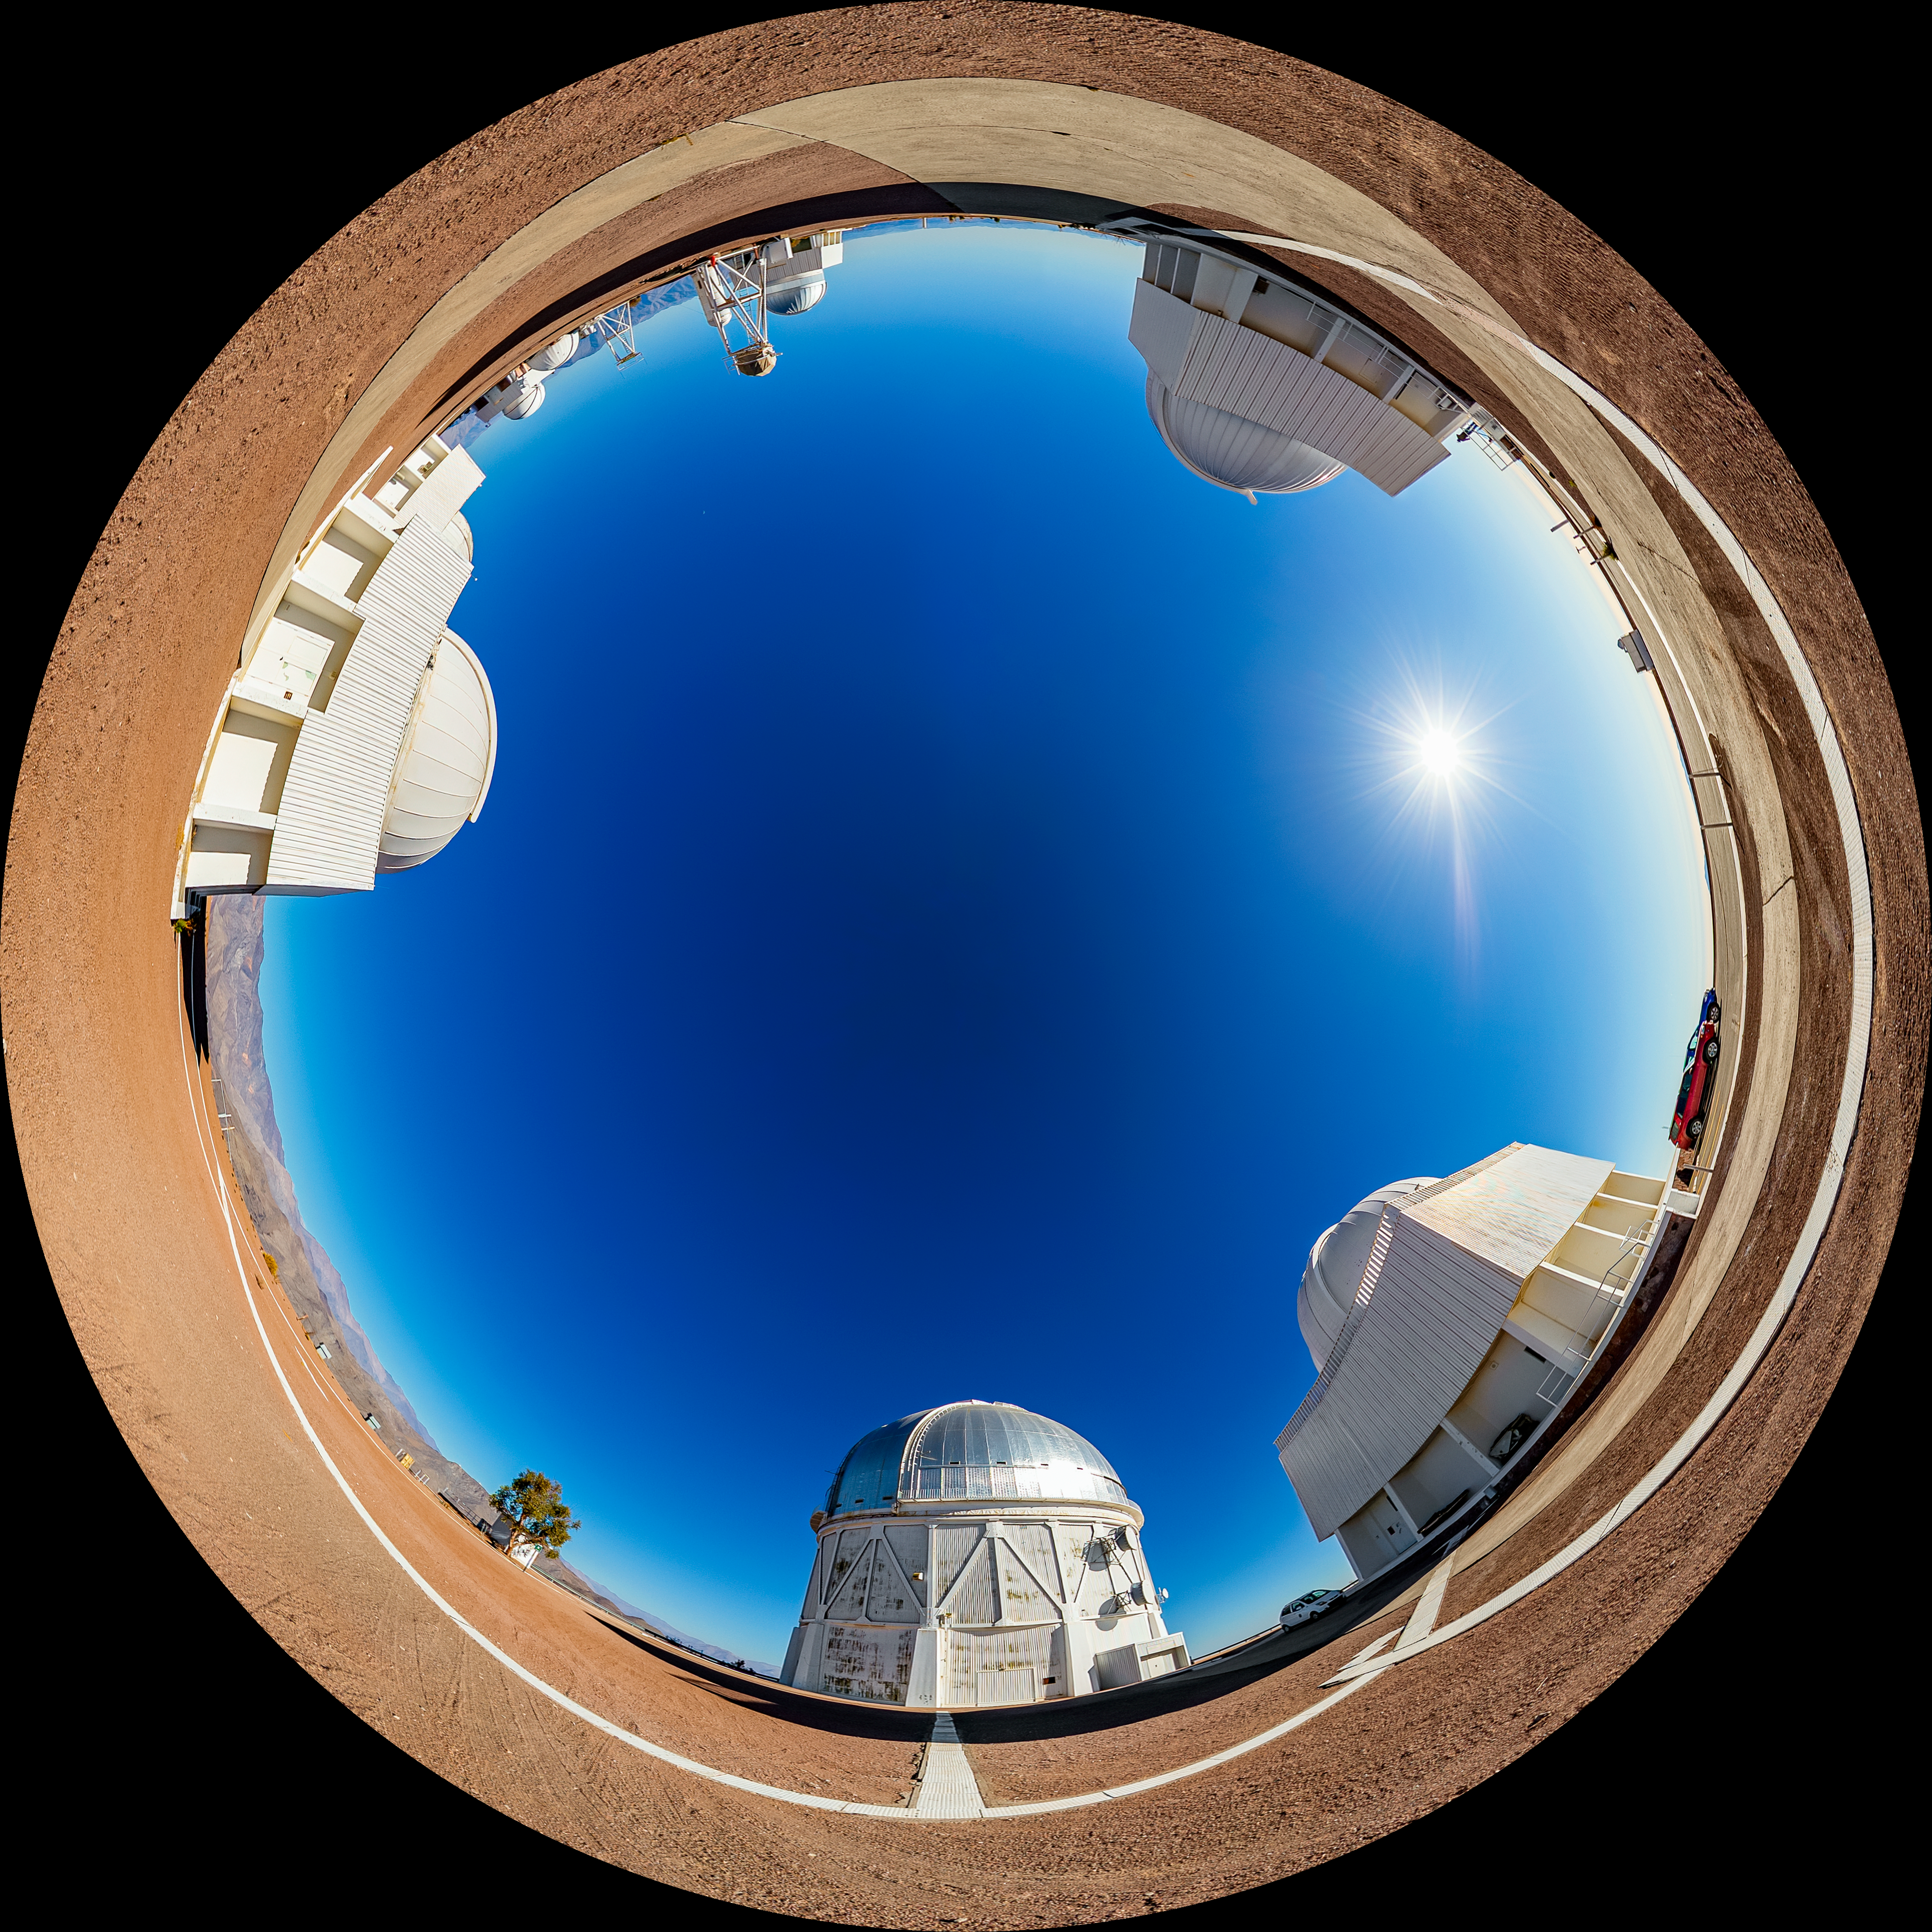

Víctor M. Blanco 4-meter Telescope Fulldome

A fulldome view of the Víctor M. Blanco 4-meter Telescope at Cerro Tololo Inter-American Observatory (CTIO).

A 360 panorama version of this image can be found here.

Credit: CTIO/NOIRLab/NSF/AURA/T. Matsopoulos